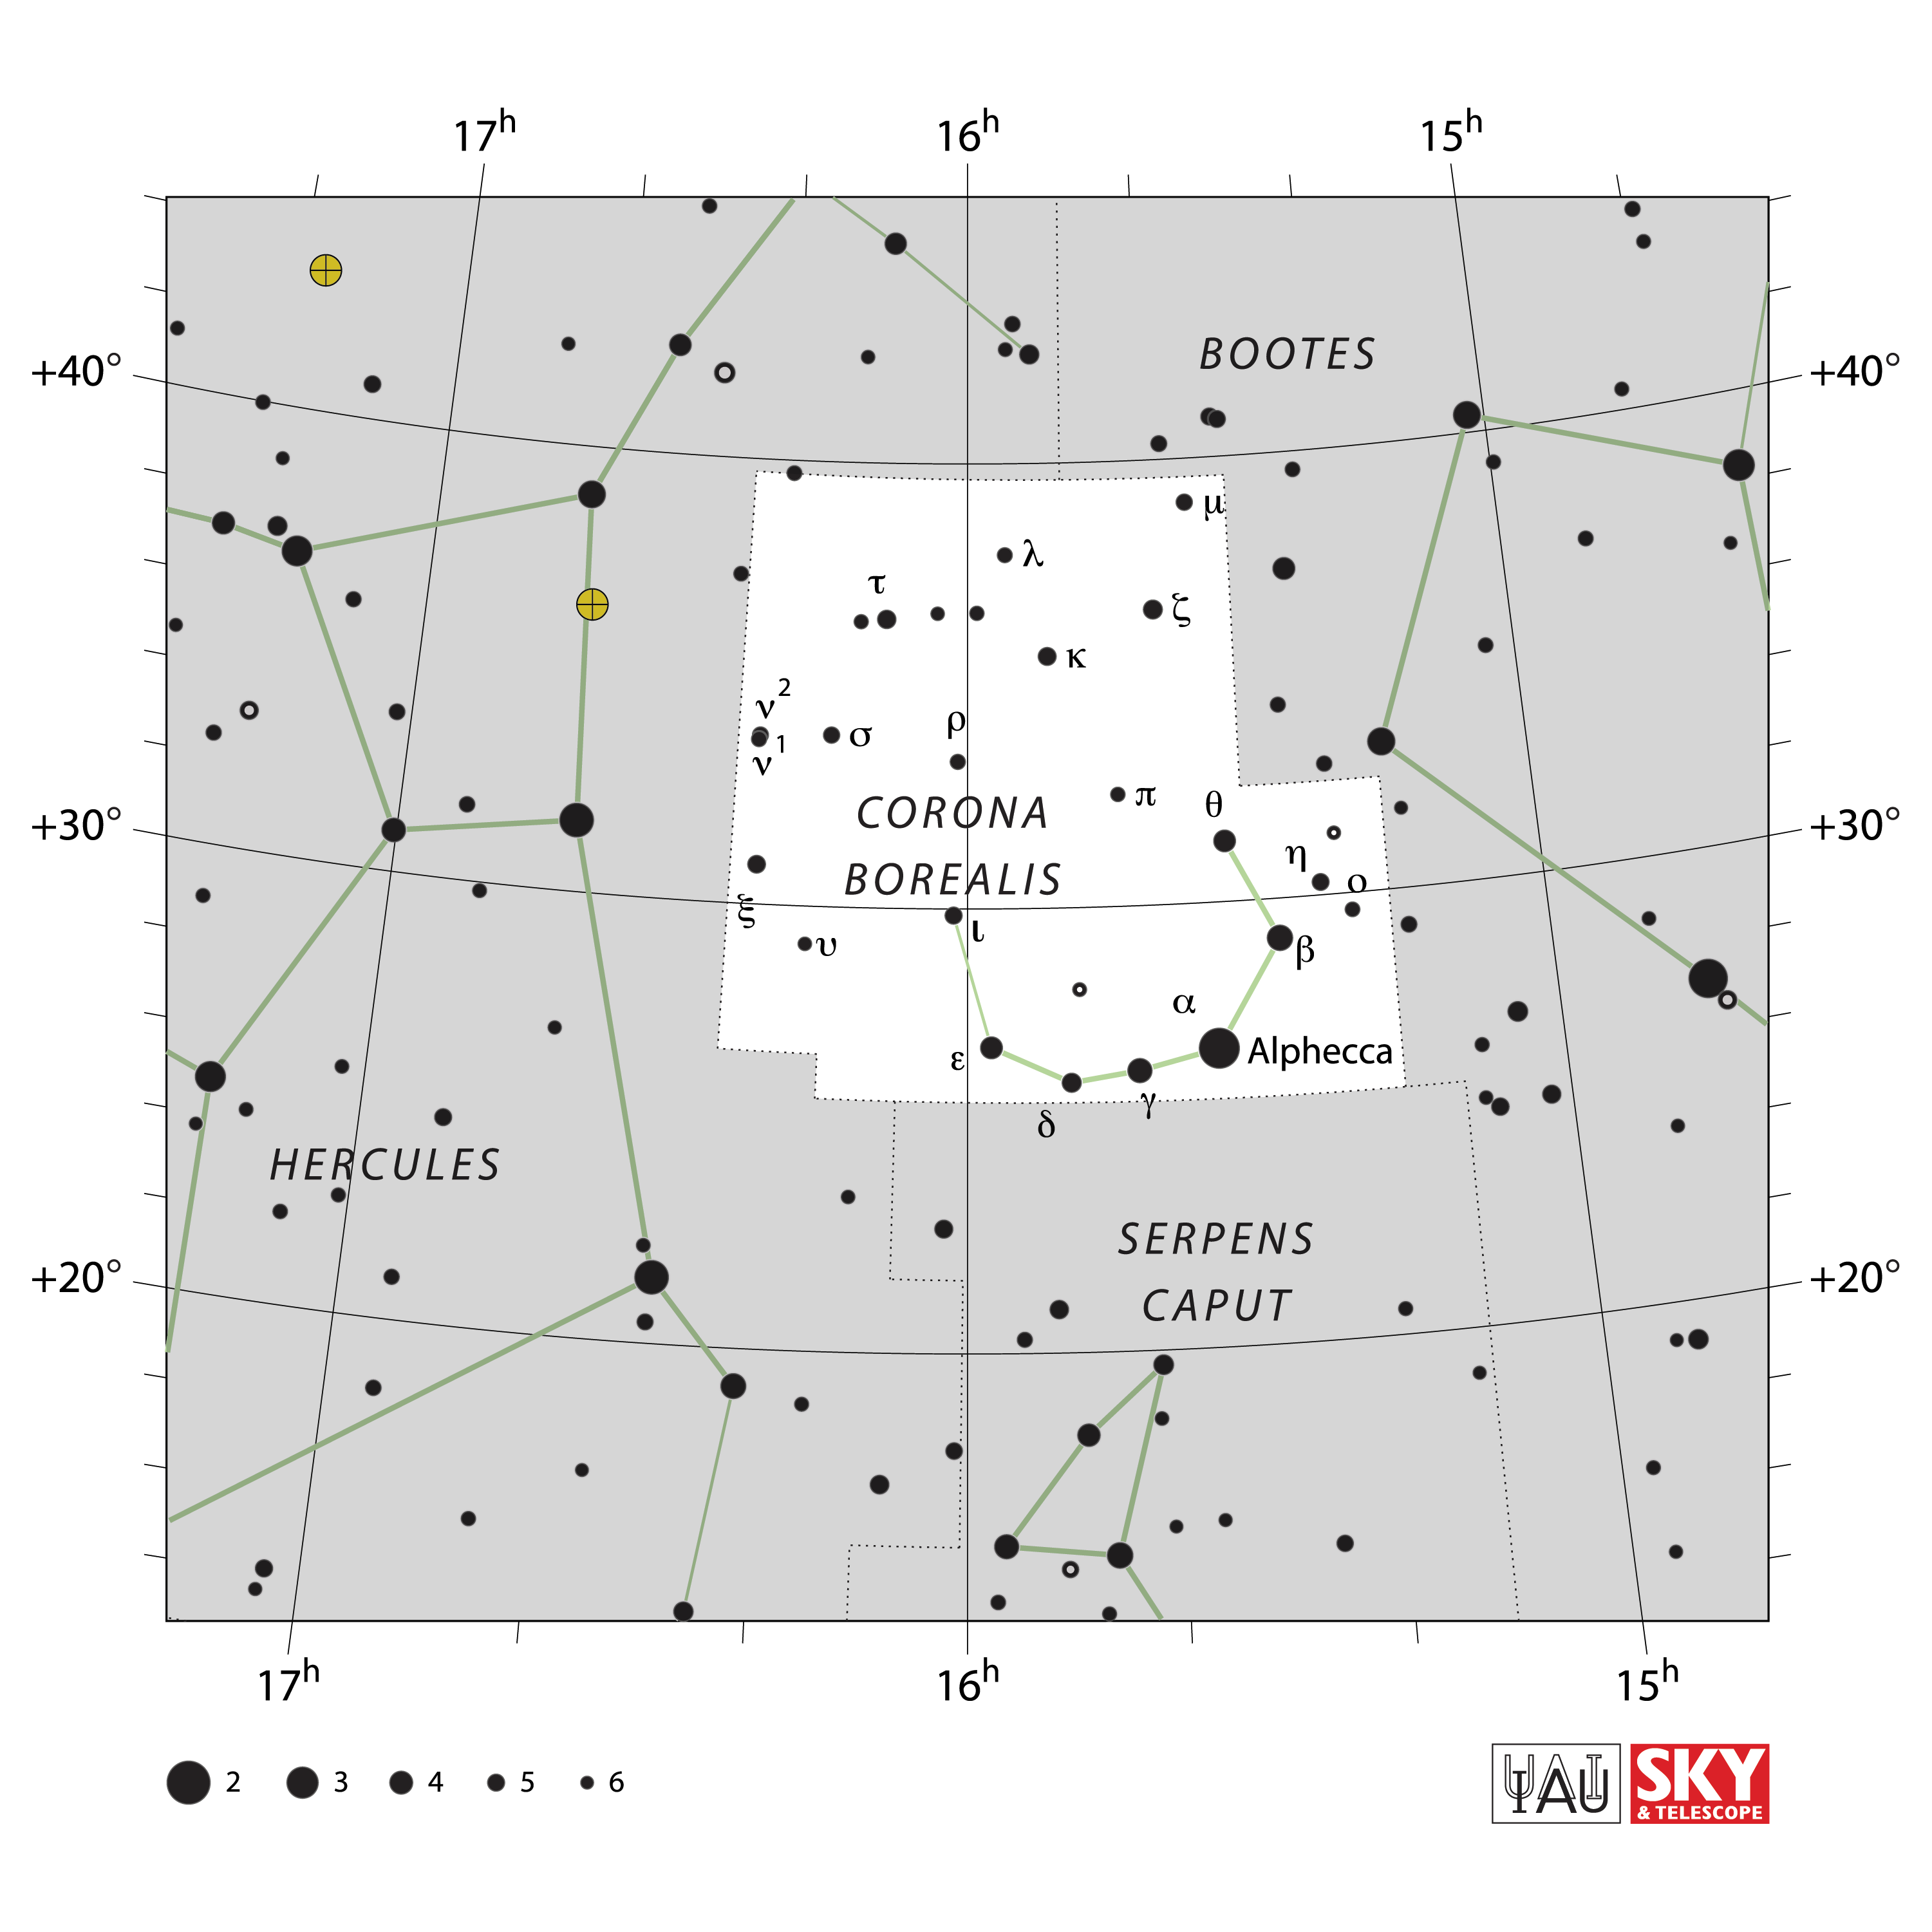

Corona Borealis

Credit: IAU and Sky & Telescope